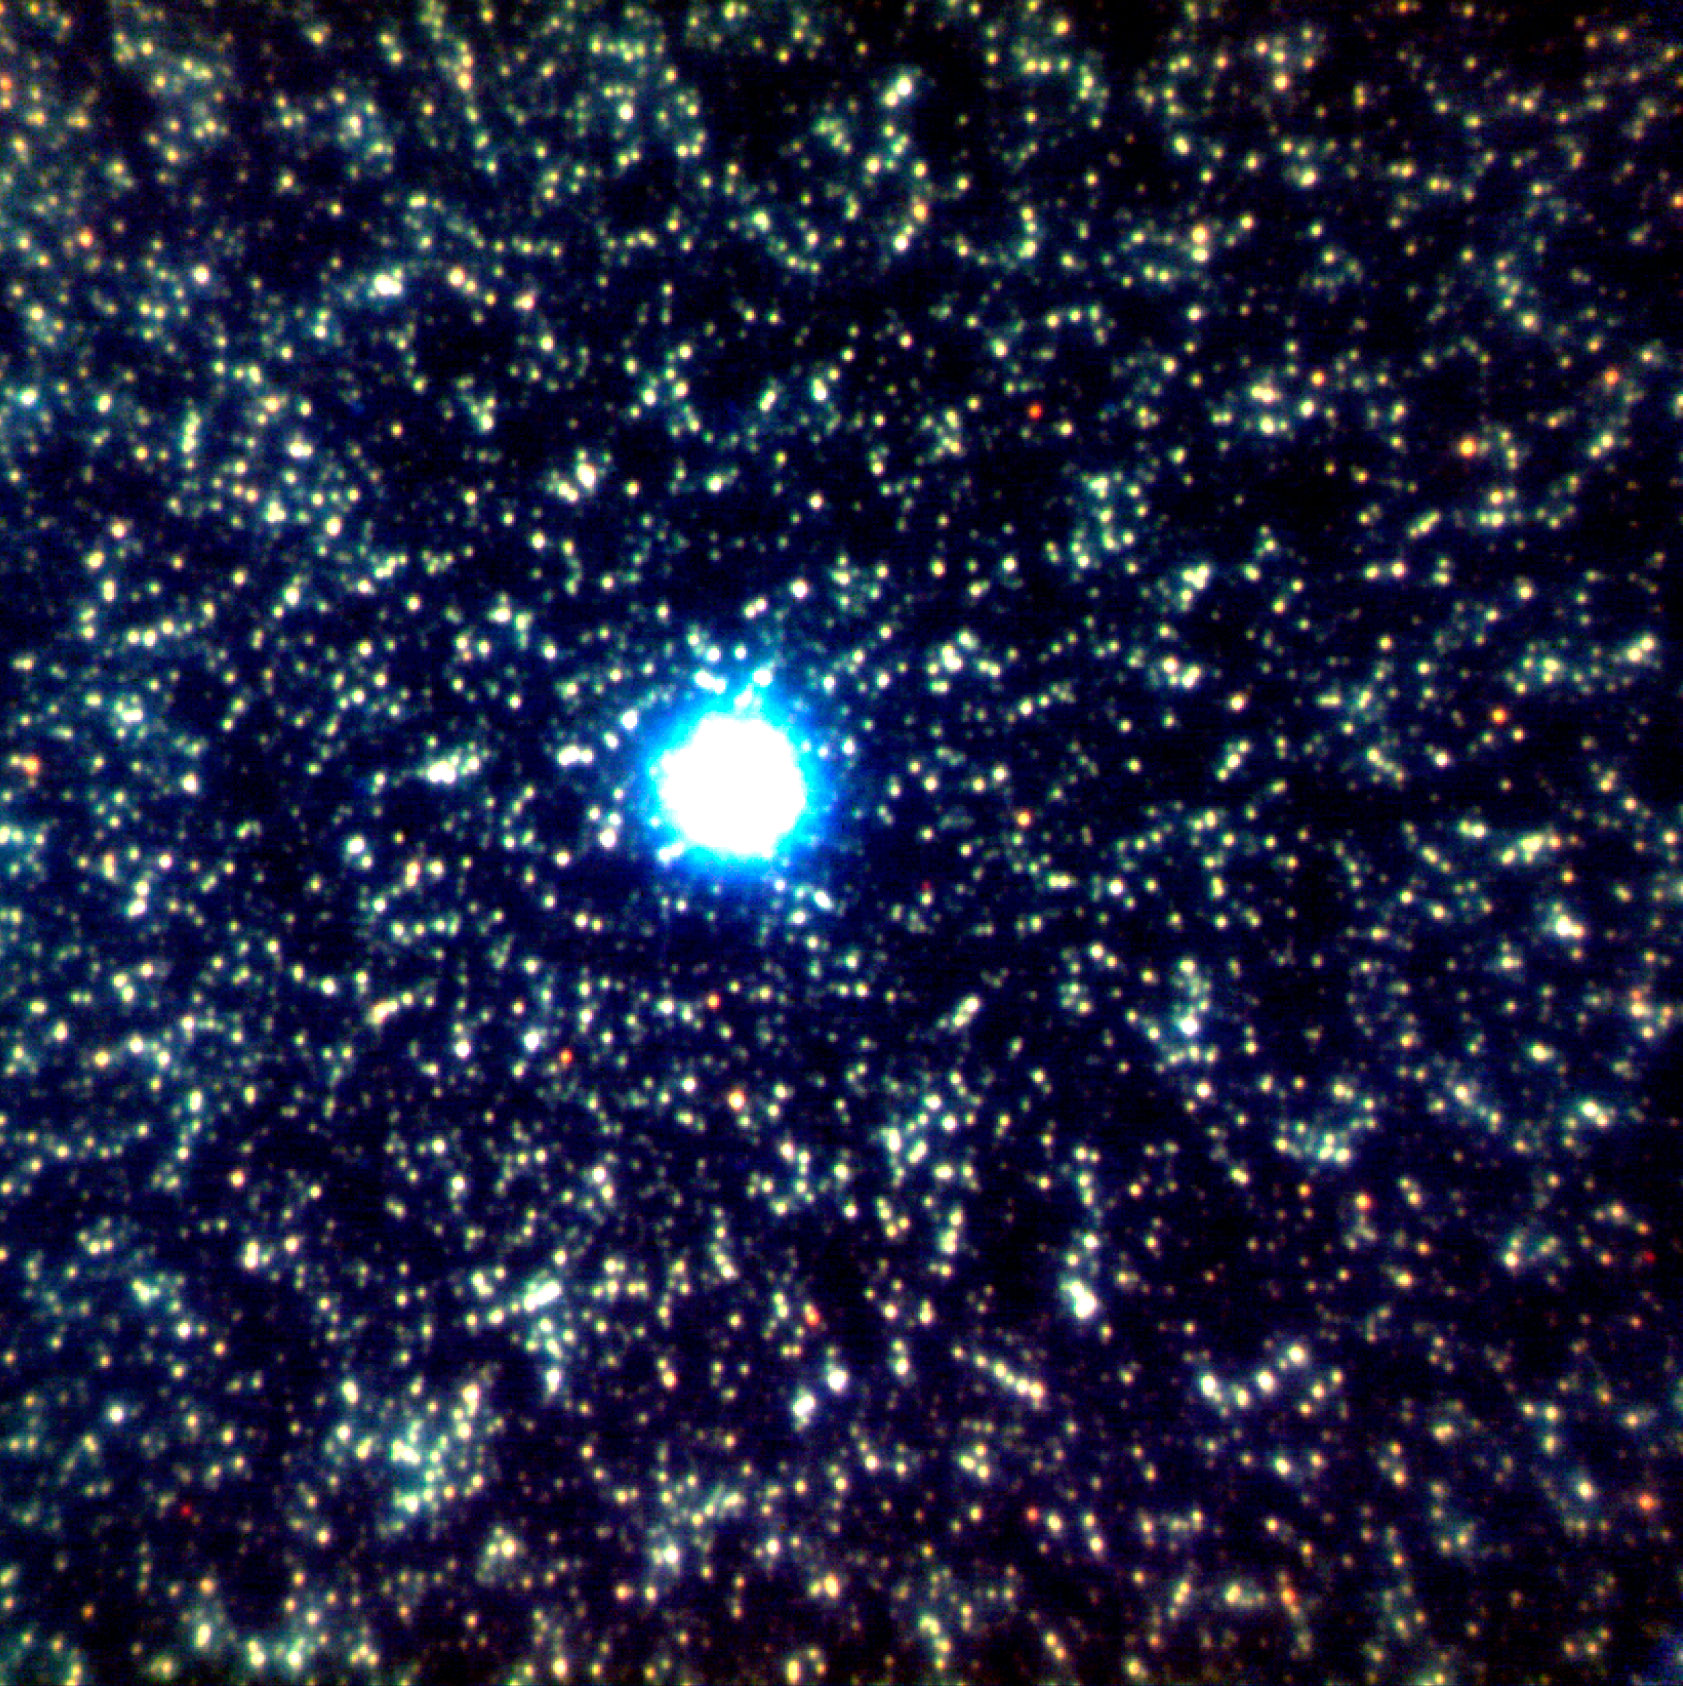

Complementing Space Telescopes from the Ground

Gemini North Adaptive Optics (AO) image of crowded star field in the bulge of M31. The near-infrared color composite image (J,H,K) was obtained as part of the research by Olsen et al., to study star formation histories in the disk and bulge of M31 (as described in the accompanying press release). The bright star at center is a foreground Milky Way star used as the AO guide star to sample atmospheric turbulence. The image is 20 arcseconds on a side, or roughly the angle spanned by a small grain of sand held at arm’s length.Image obtained with the Gemini North Telescope on Mauna Kea, Hawai‘i with the ALTAIR AO system built and designed by the National Research Council of Canada’s Herzberg Institute of Astrophysics.

Credit: NOIRLab